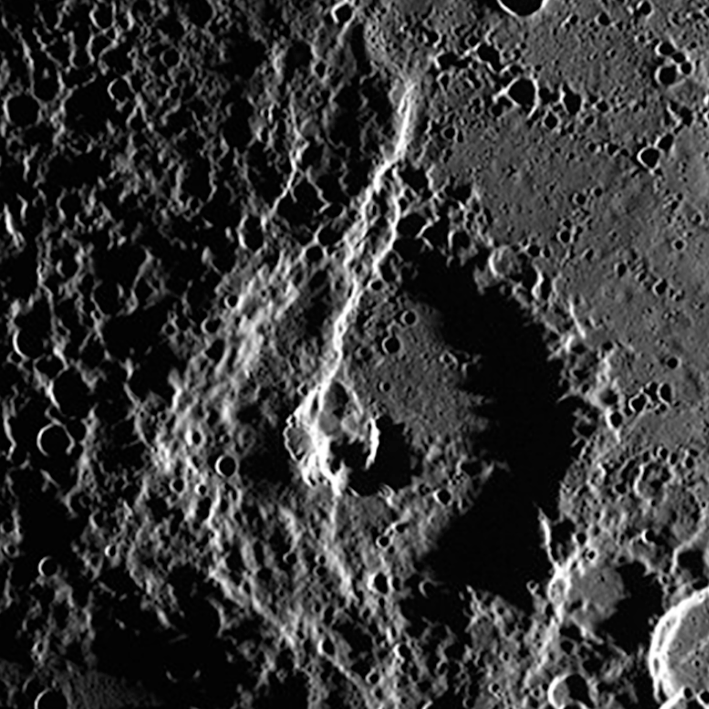

Enheduanna Crater on Mercury

A close up of the the newly named Enheduanna Crater on Mercury

Credit: NASA/MESSENGER